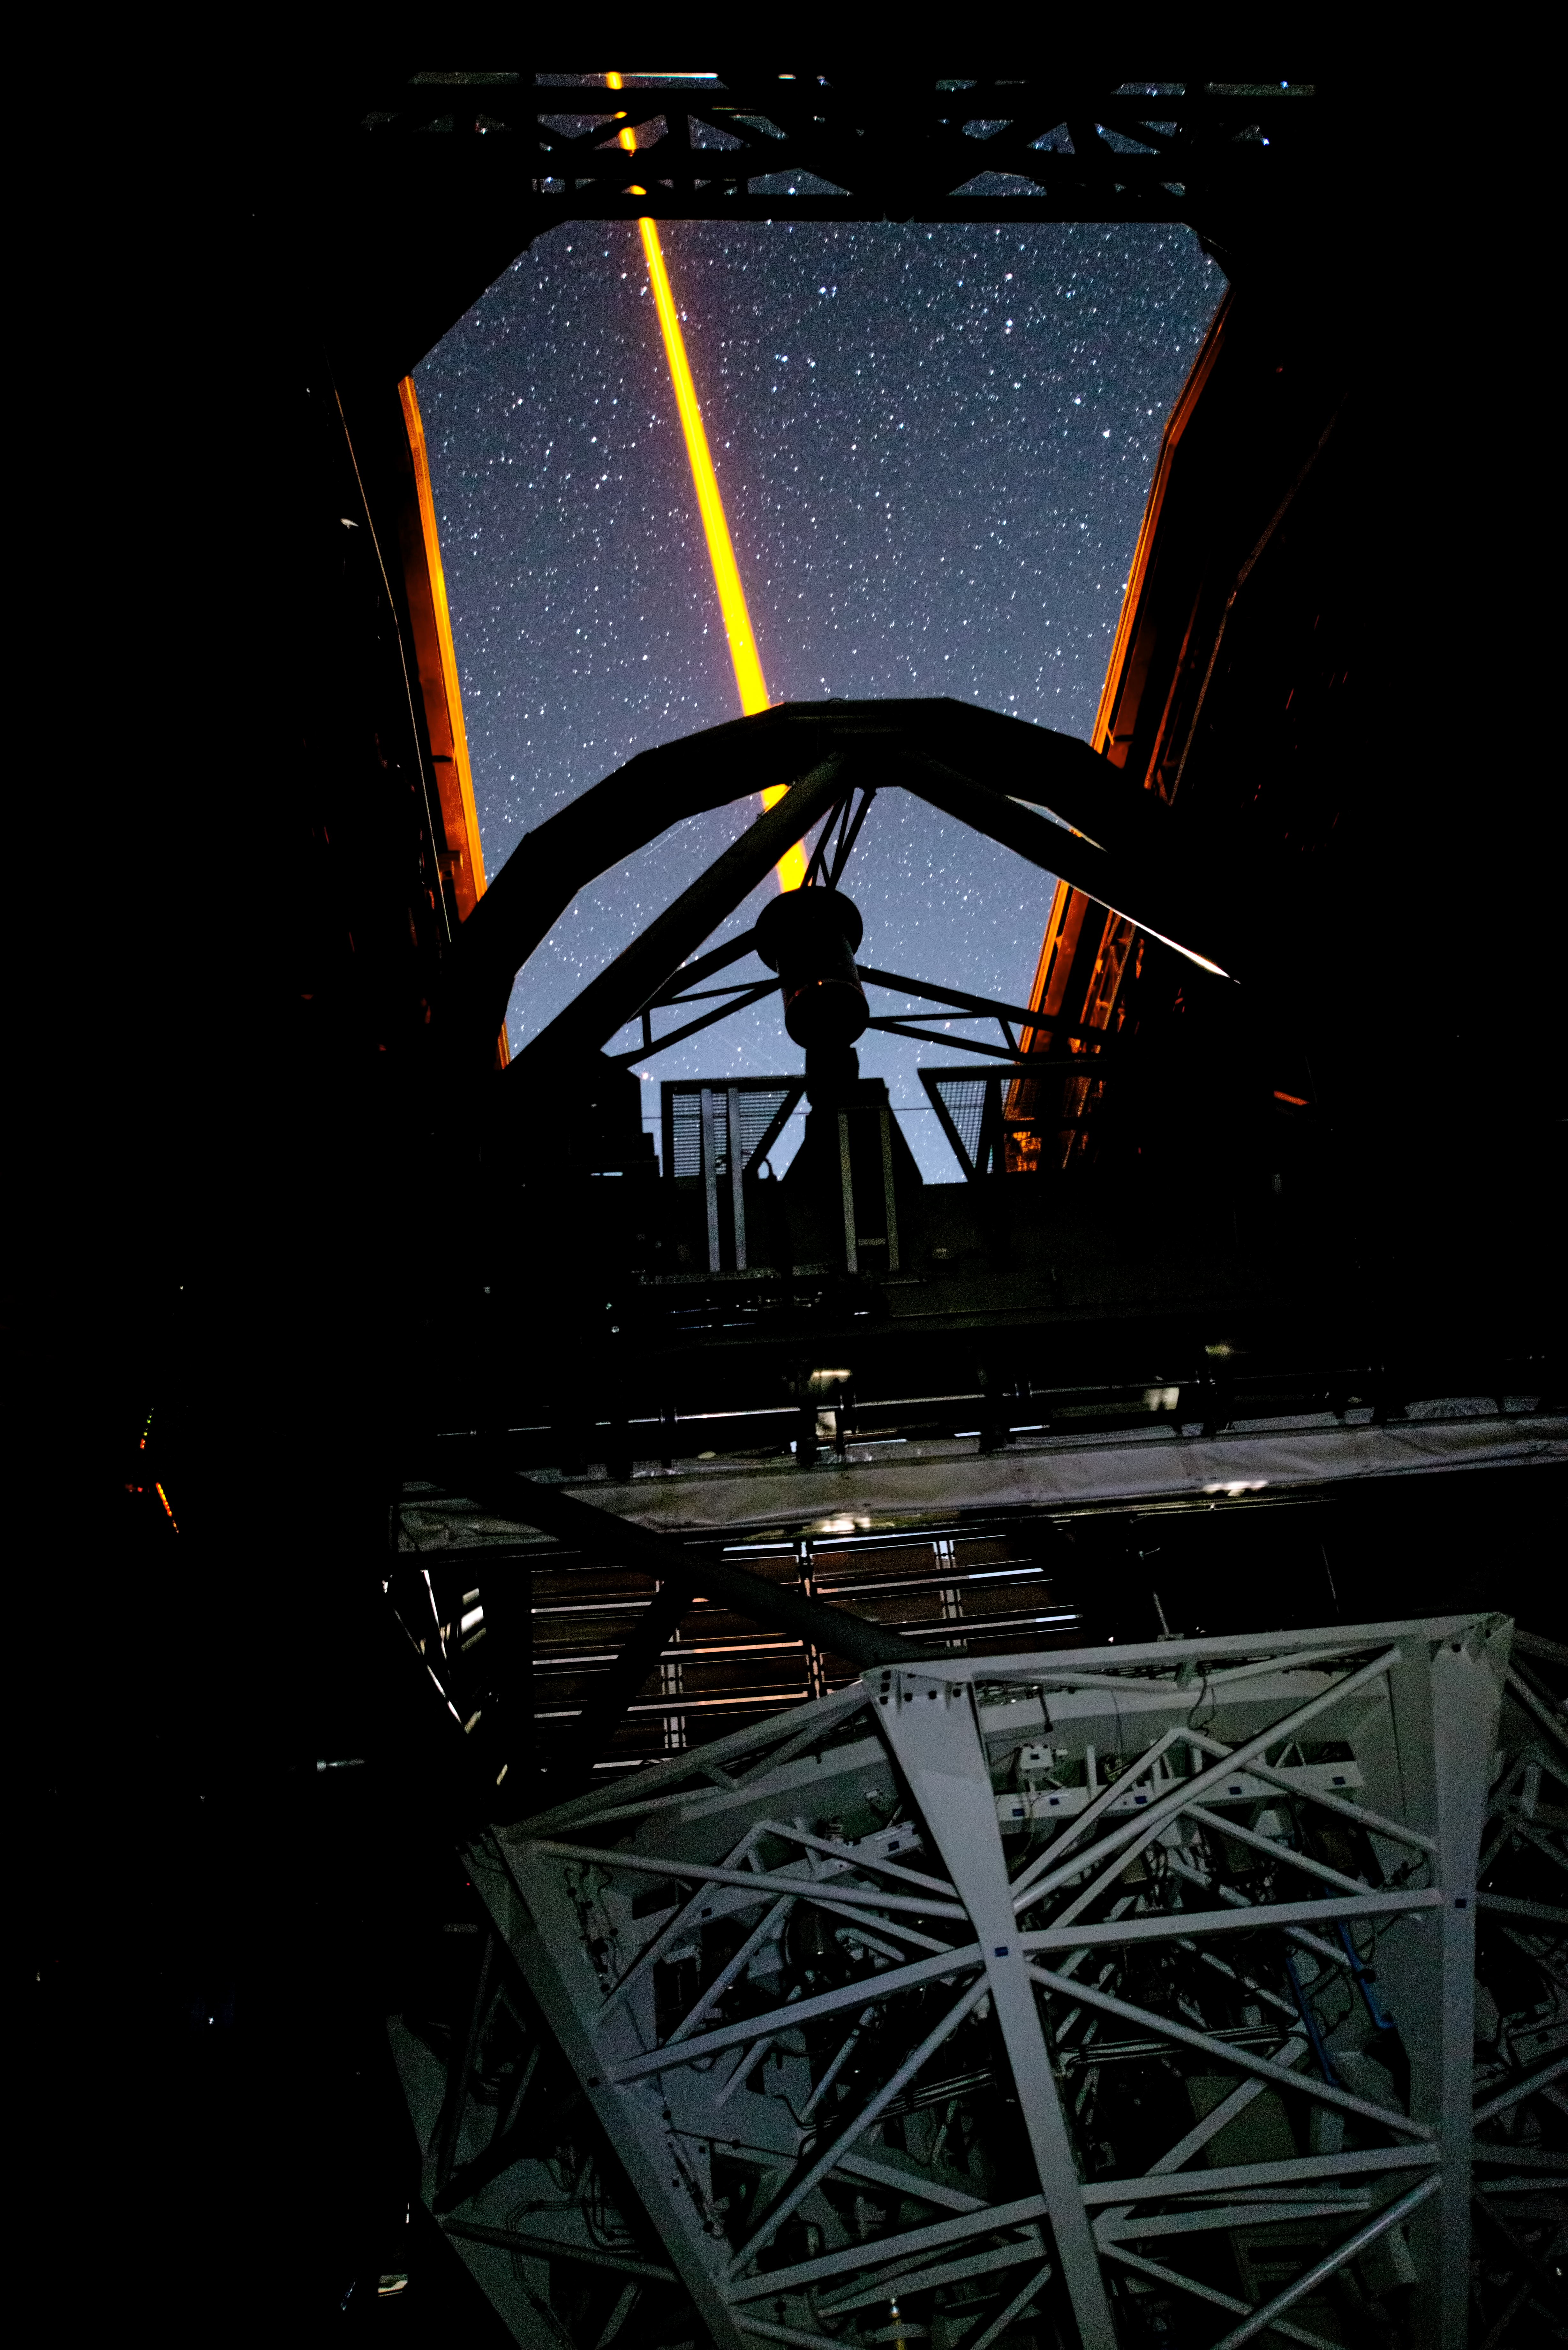

PARLA laser at the VLT

The PARLA laser is used to generate an artificial star about 90 kilometres up in the atmosphere. By creating and observing such a bright point of light astronomers can probe the turbulence in the layers of the atmosphere above the telescope. This information is then used to adjust deformable mirrors in real time in order to correct most of the disturbances caused by the constant movement of atmosphere and create much sharper images. Read more on the ESO announcement ann13010.

Credit: ESO/G.Hüdepohl (atacamaphoto.com)